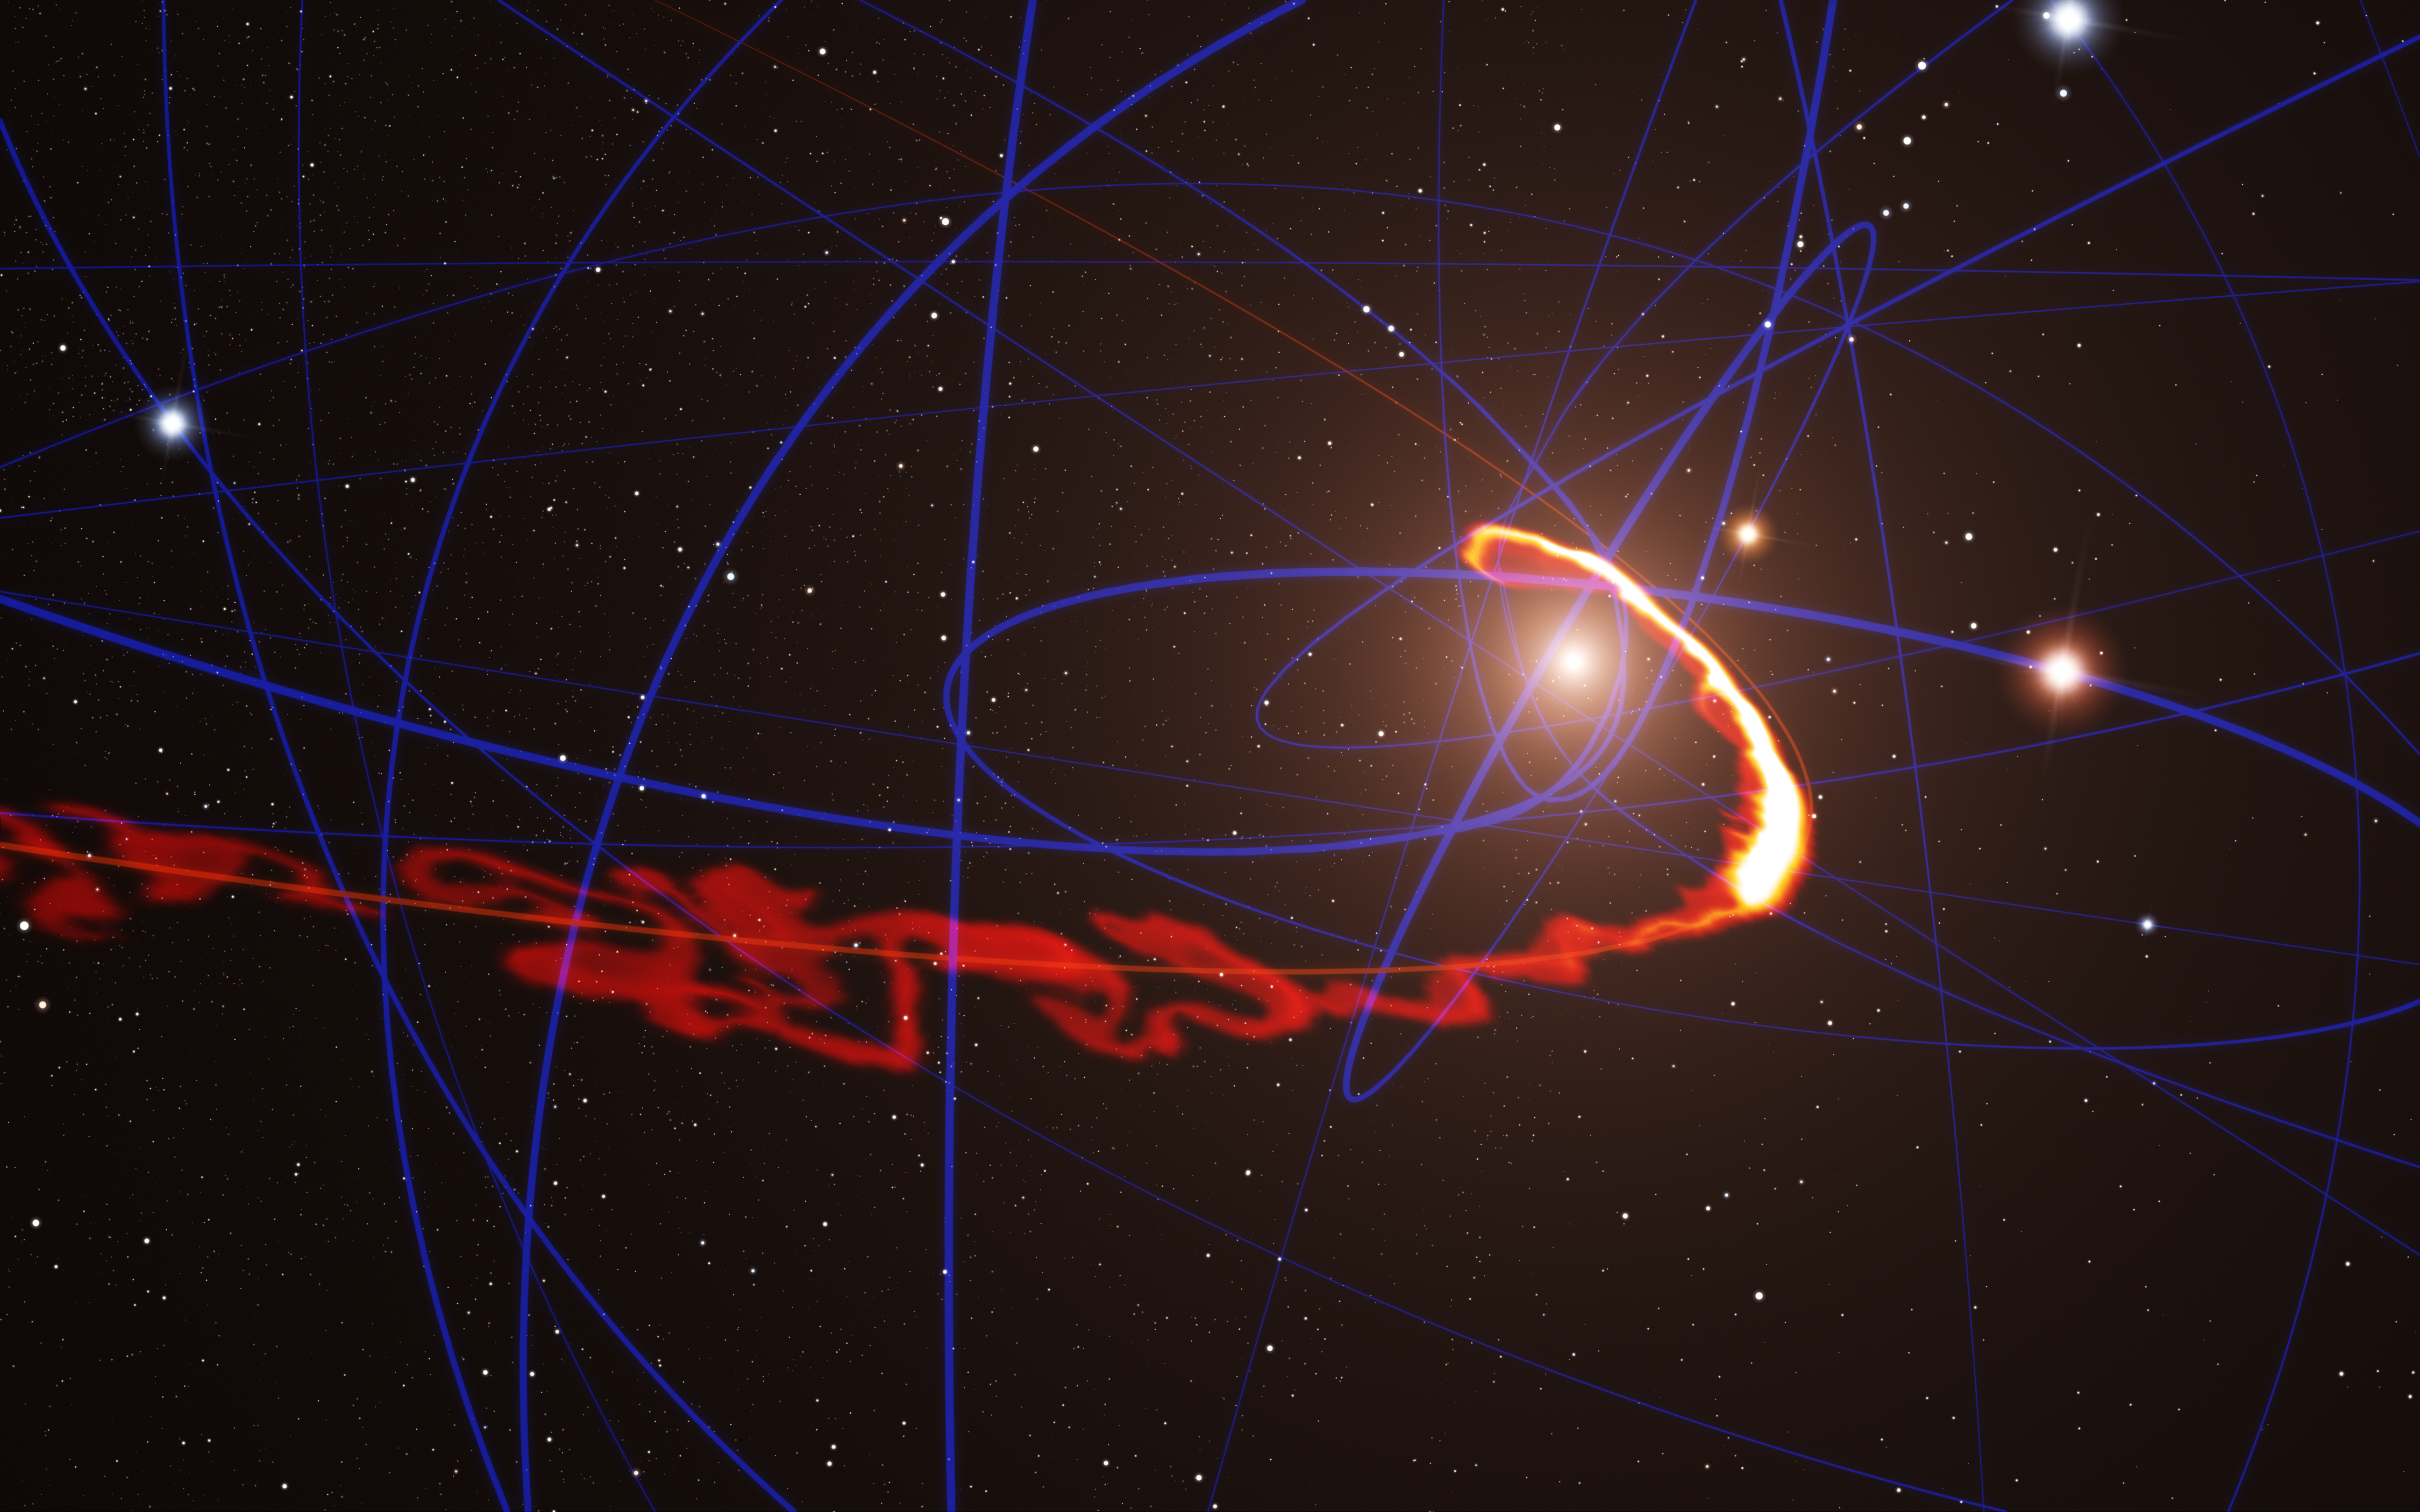

Simulation of gas cloud being ripped apart by the black hole at the centre of the Milky Way

This simulation of a gas cloud passing close to the supermassive black hole at the centre of the galaxy shows the situation in mid-2013. Observations with ESO’s Very Large Telescope confirm that the cloud is now so stretched that the front part of it has passed the closest point and is travelling away from the black hole at more than 10 million km/h, whilst the tail is still falling towards it.

Credit: ESO/S. Gillessen/MPE/Marc Schartmann